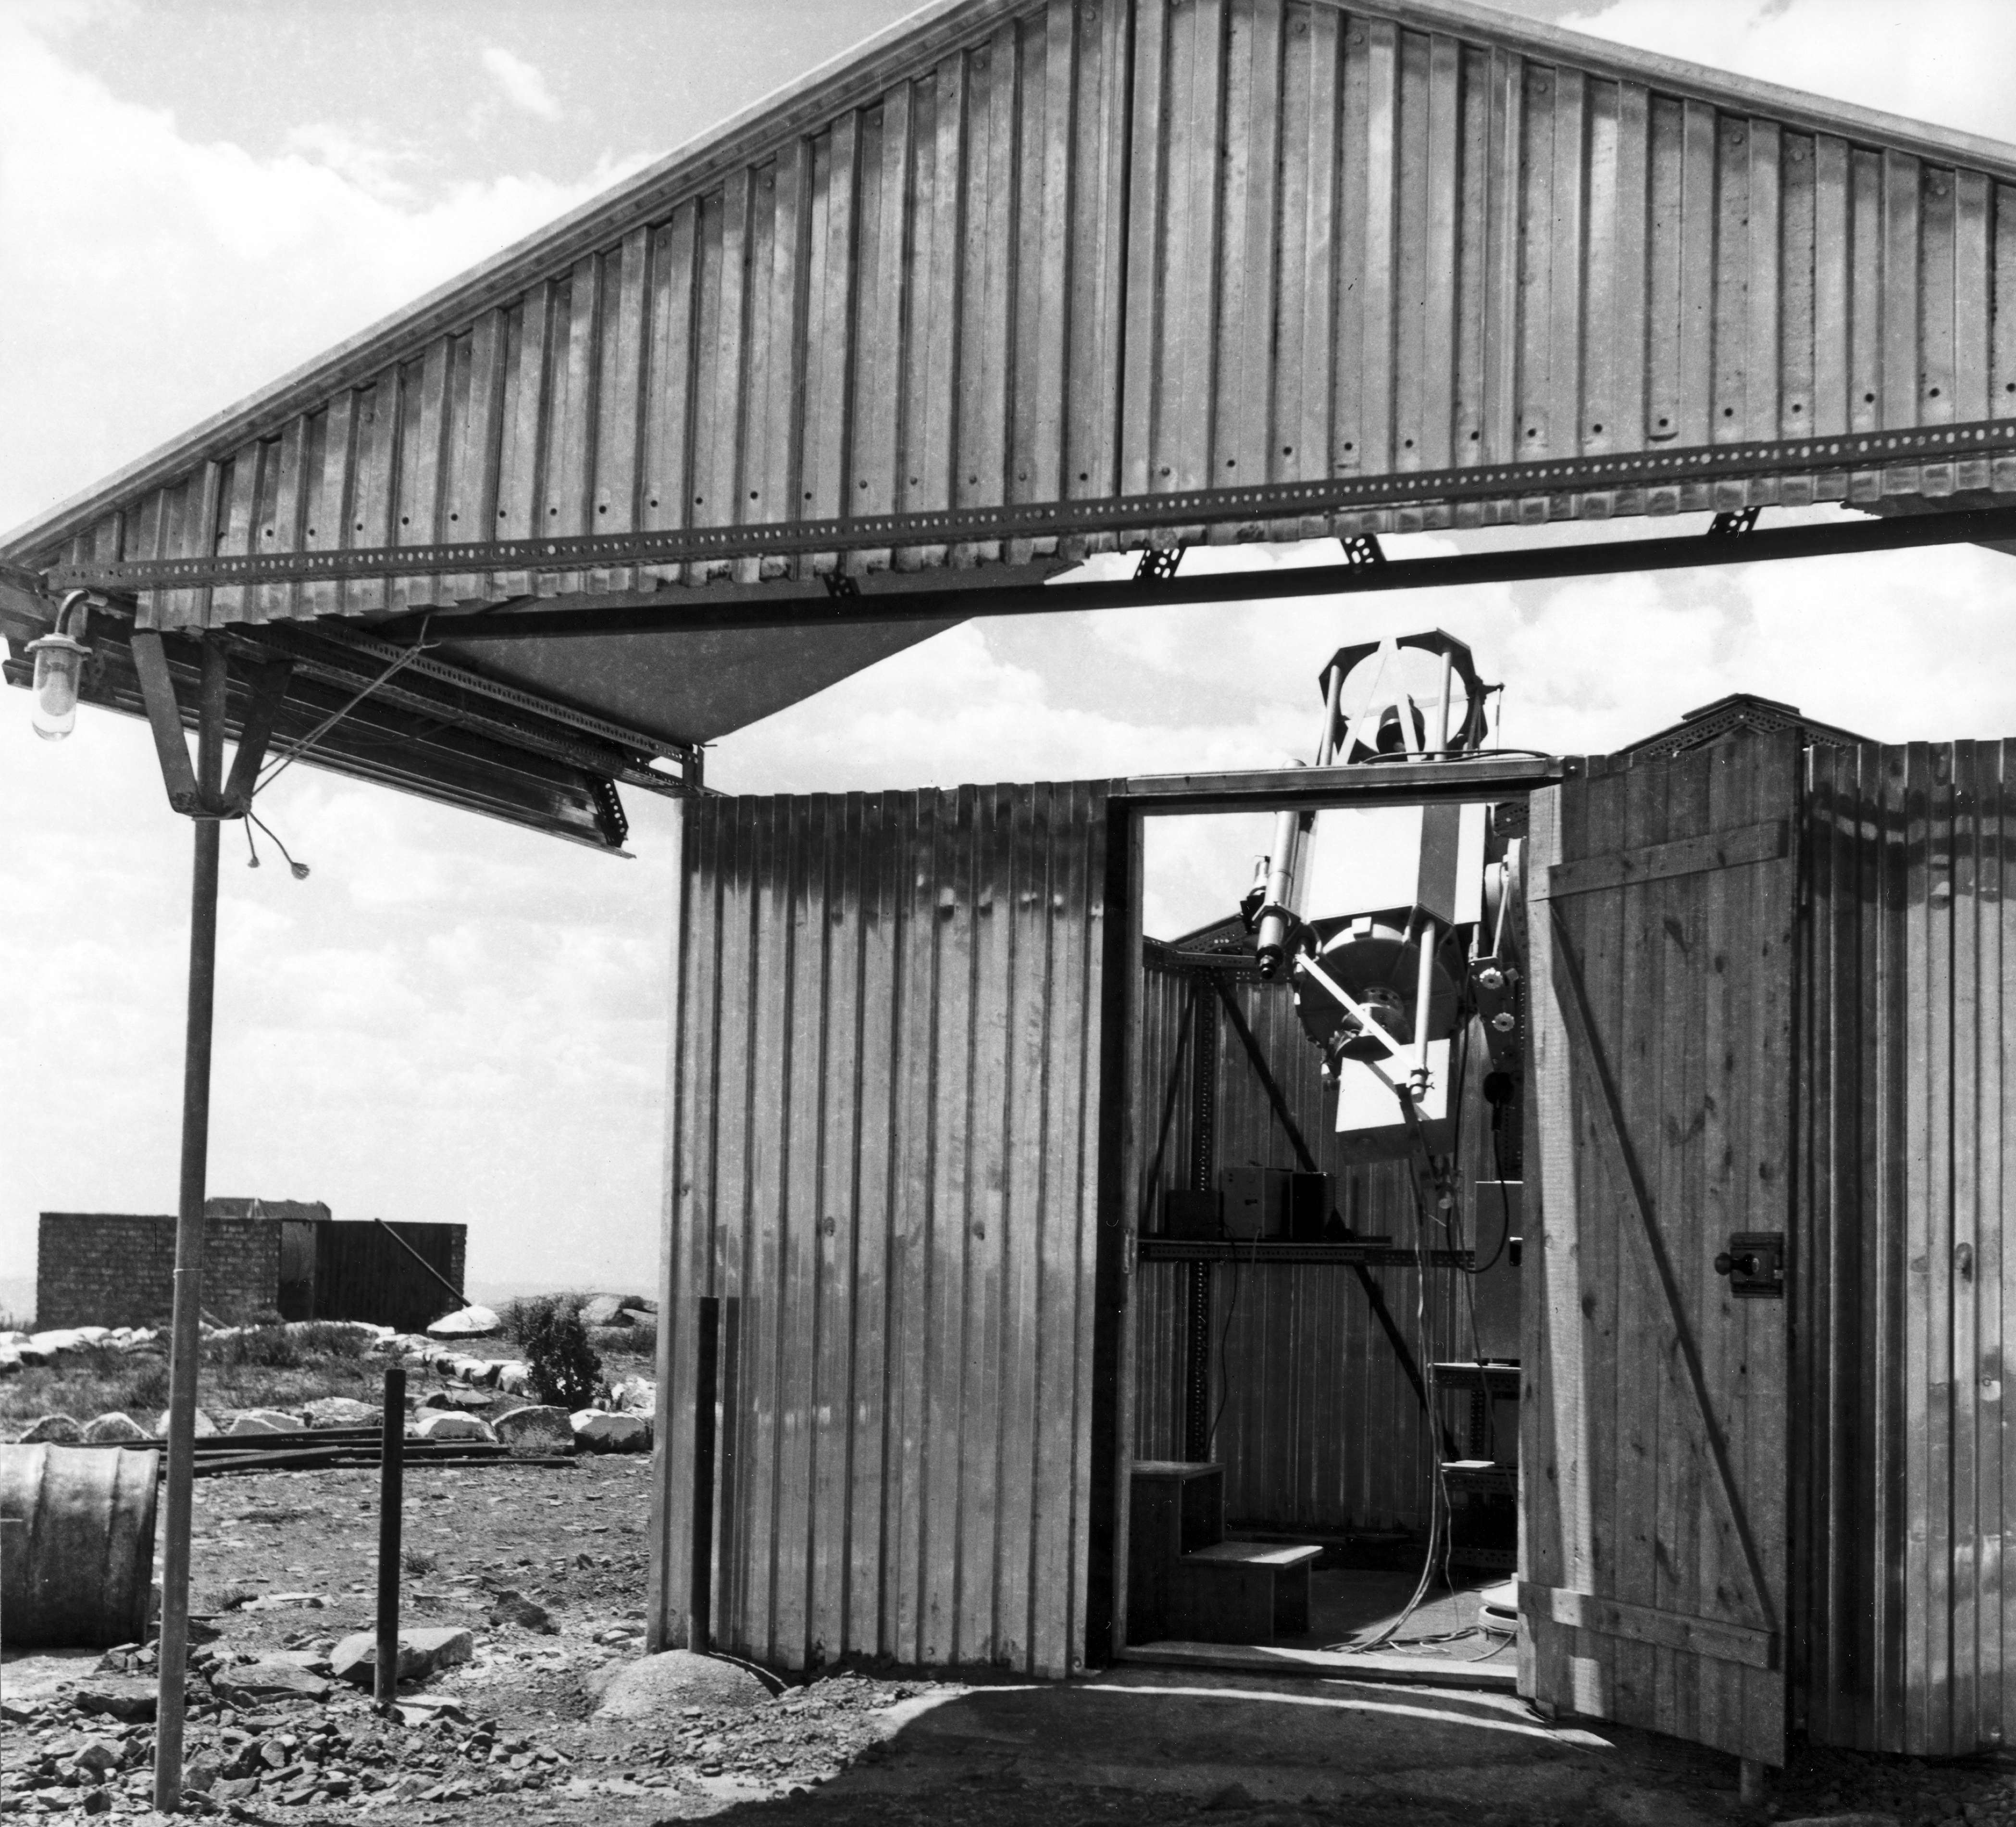

Site testing at Rockdale Mt.

1962, the "Tübingen Project", site testing at Rockdale Mt.

Credit: ESO